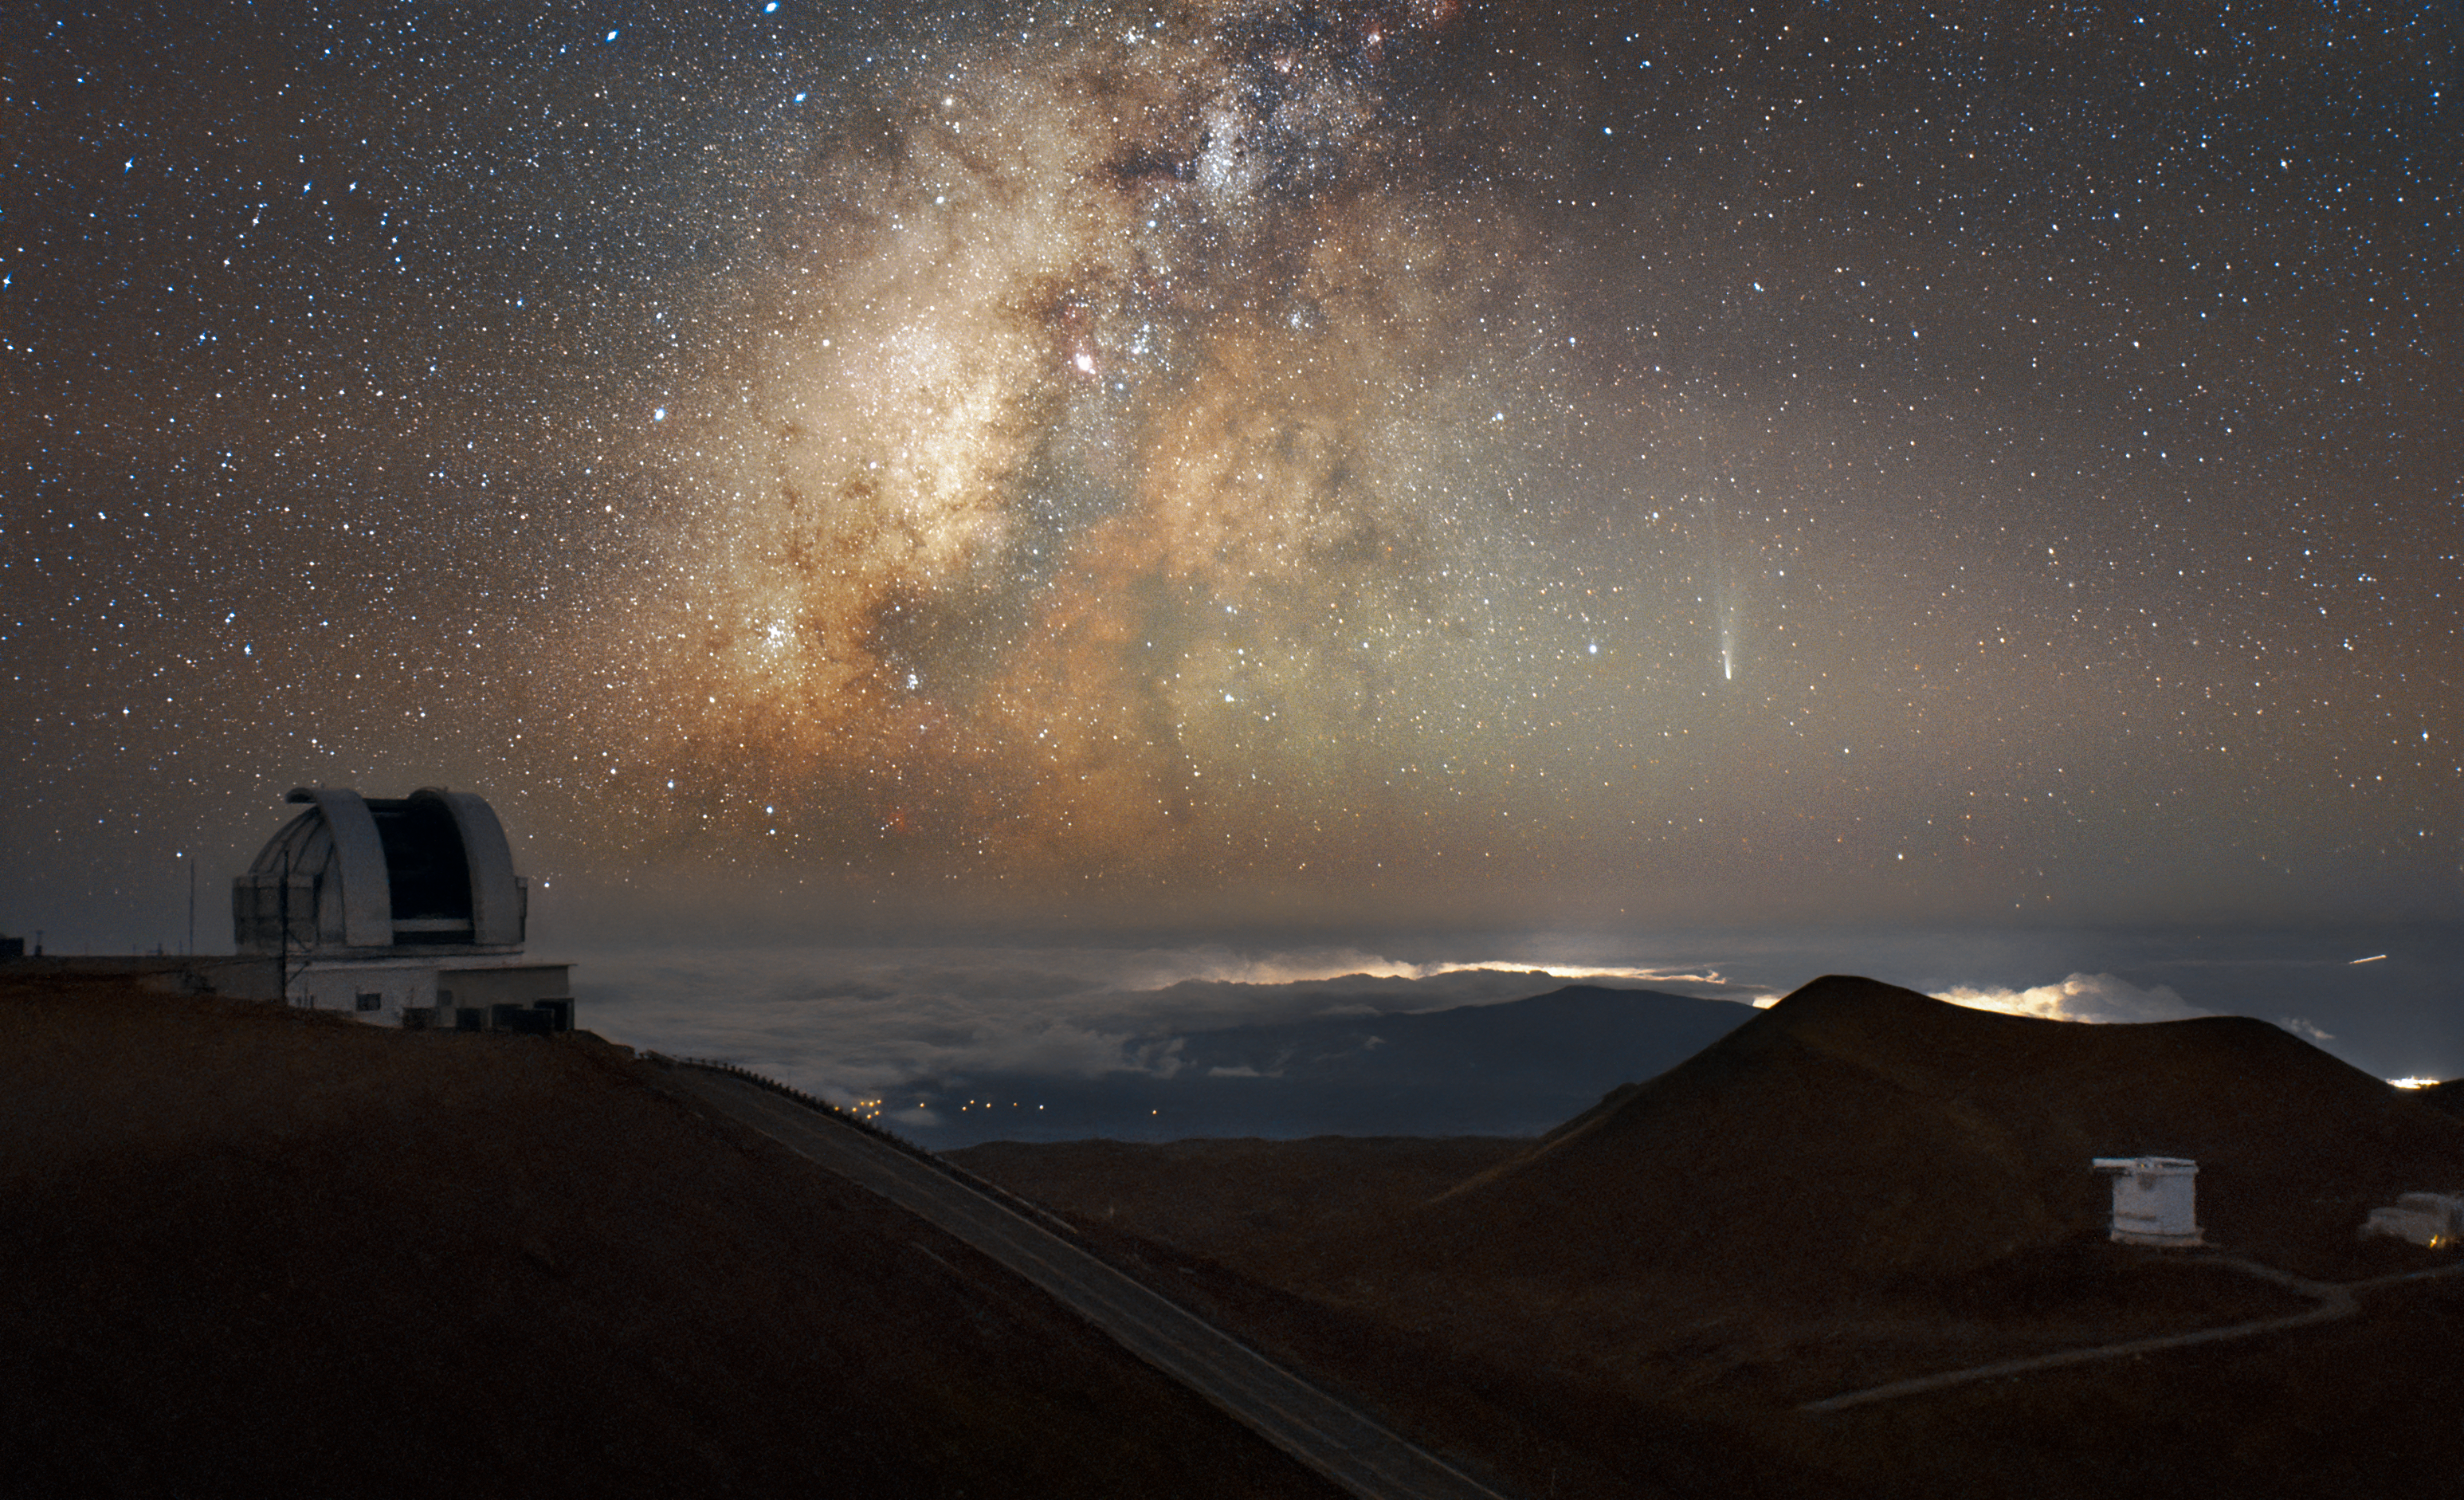

Comet C/2025 A6 (Lemmon) over Hawai‘i

Up against the vastness of our cosmos, the Comet C/2025 A6 (right), also known as Comet Lemmon, careens through the night sky above Gemini North on the summit of Maunakea in Hawai‘i. This image was captured using Gemini North’s Cloud Cameras on 12 November 2025. Gemini North is one half of the International Gemini Observatory, funded in part by the U.S. National Science Foundation (NSF) and operated by NSF NOIRLab.

Comet C/2025 A6 was discovered in January 2025 and made its closest approach to Earth in late October 2025. The day this photo was taken, the comet was about as bright as the planet Uranus and would have been visible with the naked eye from suburban settings. Researchers didn’t expect this comet to be so visible, but stargazers of all kinds have been pleasantly surprised by the appearance of our celestial visitor. Comet Lemmon won’t return to Earth’s skies again for 1350 years.

This image also features the starlight and dust of the Milky Way Galaxy (center-left) and a smattering of light pollution from nearby towns on the Big Island of Hawai‘i.

Credit: International Gemini Observatory/NOIRLab/NSF/AURAImage processing: M. Rodriguez (International Gemini Observatory/NSF NOIRLab) & M. Zamani (NSF NOIRLab)